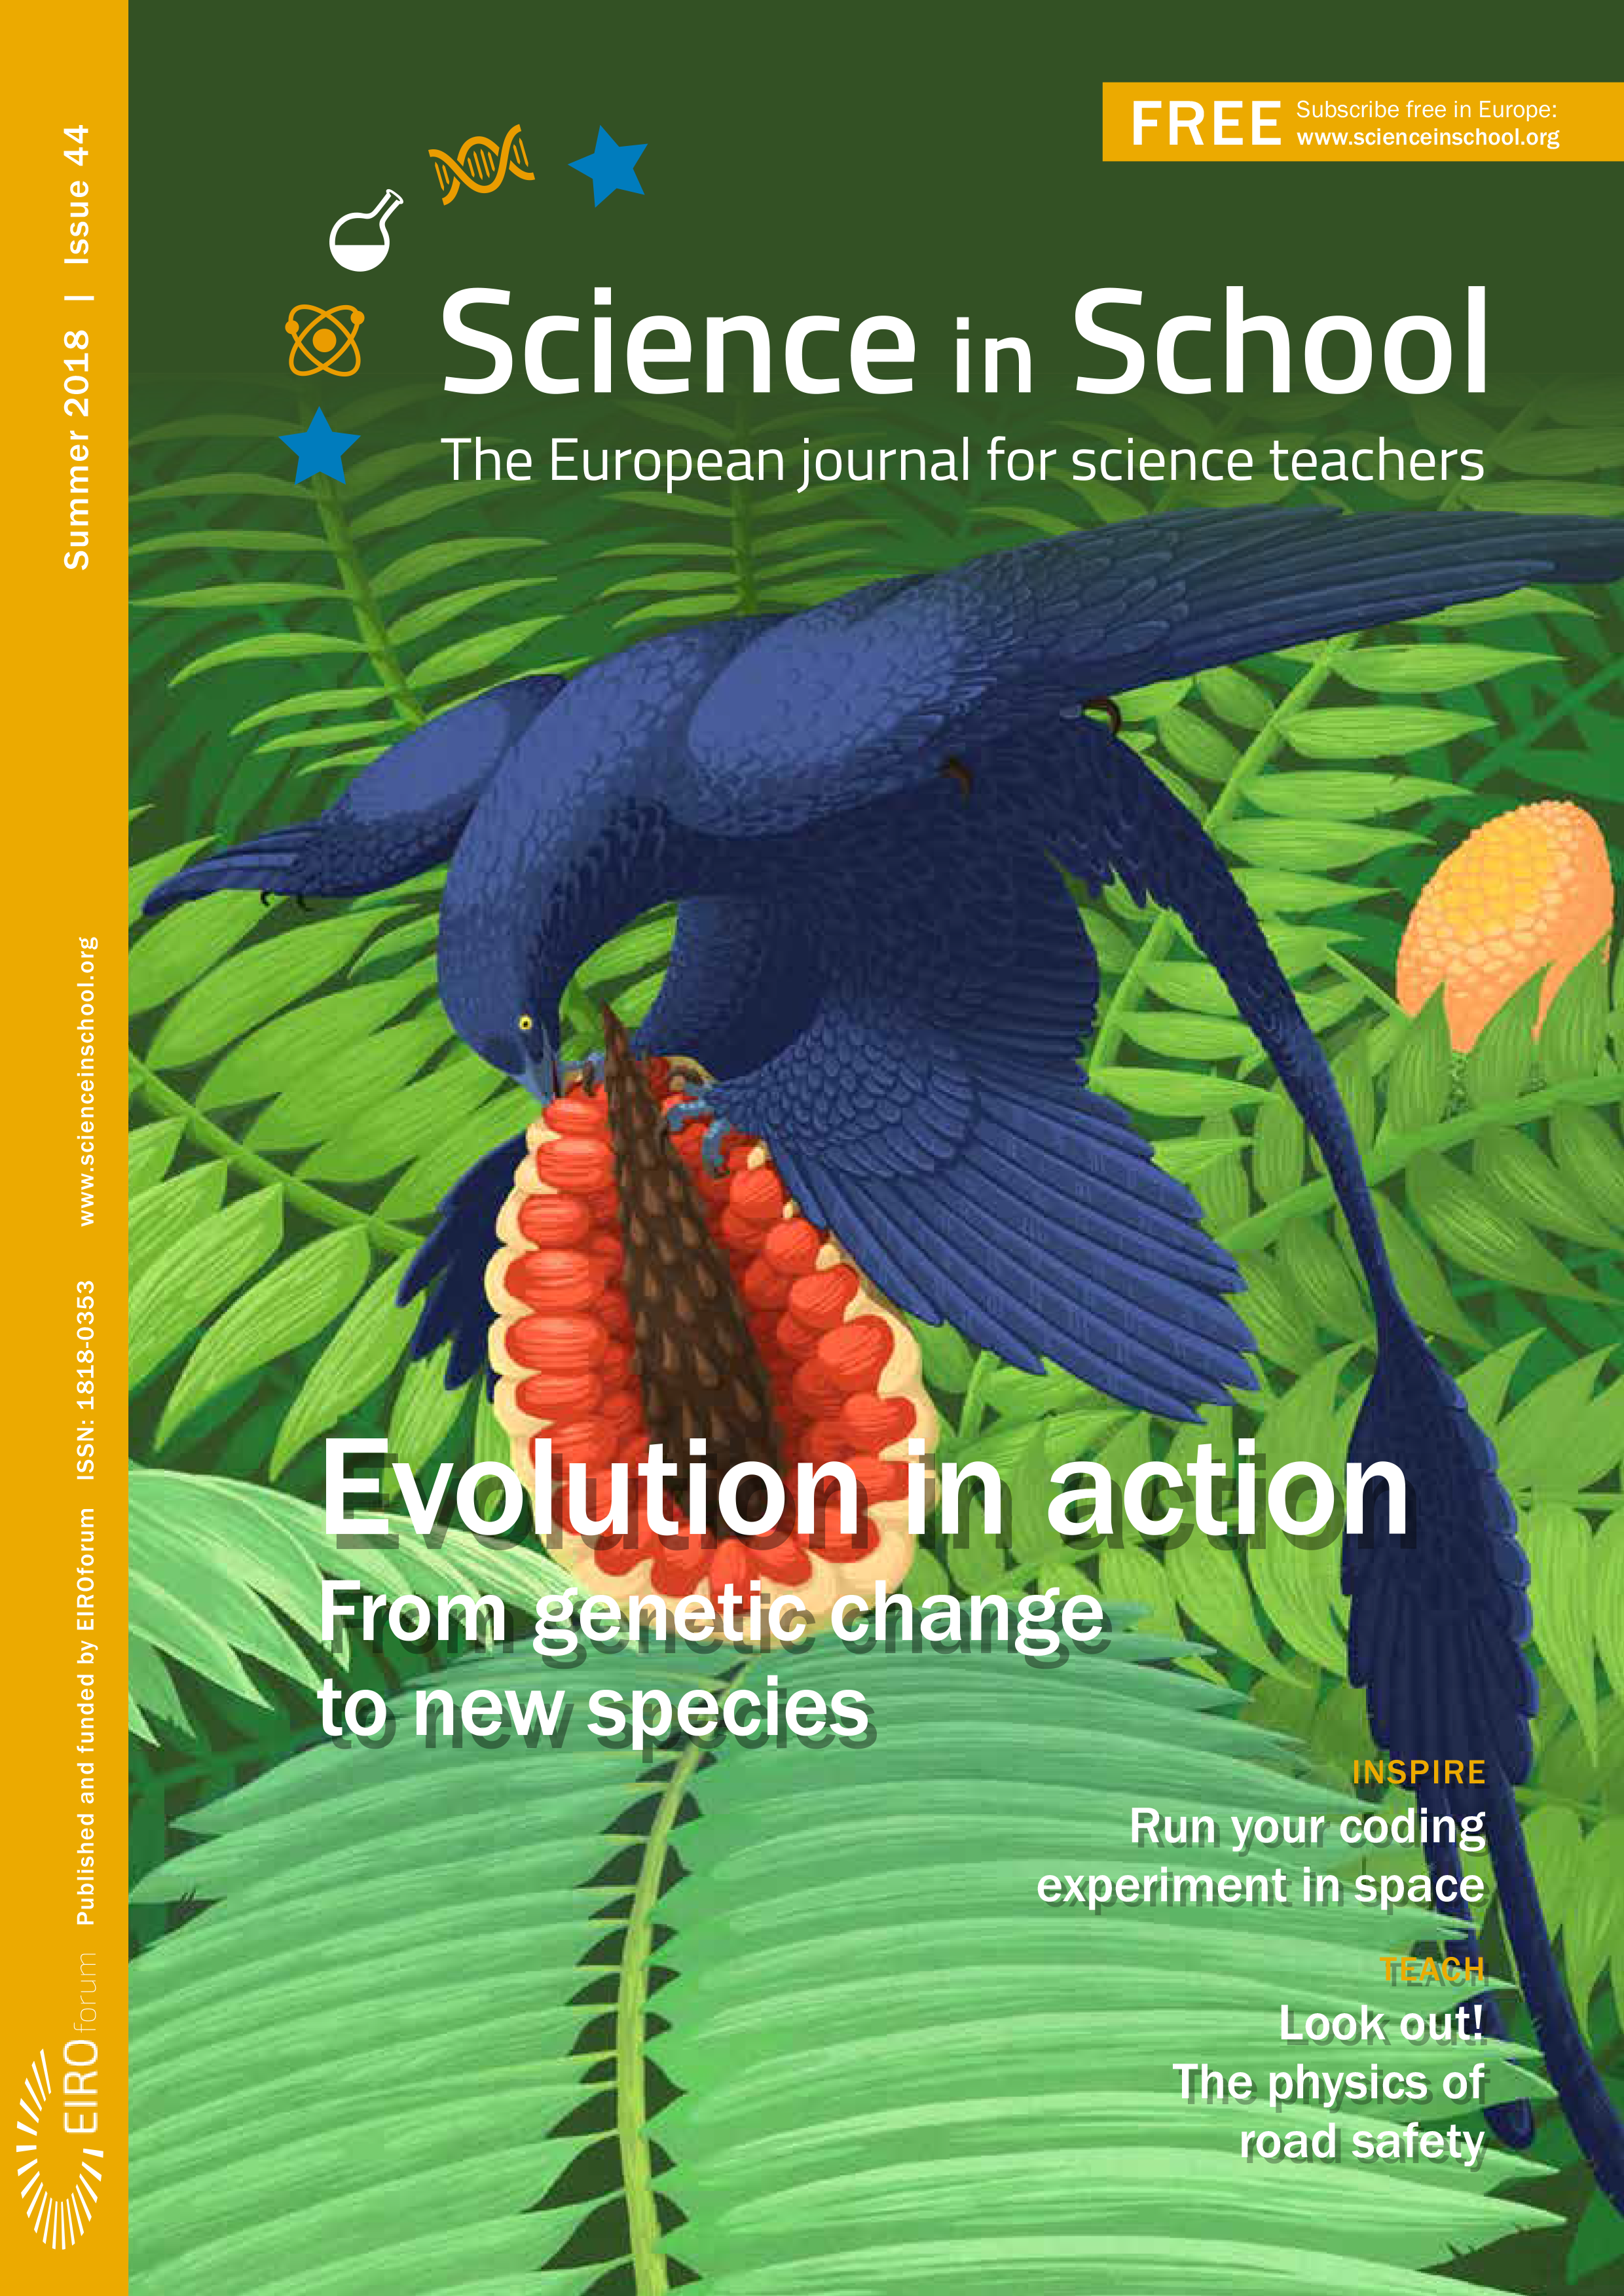

Front cover of Science in School issue 44

Credit: ESO